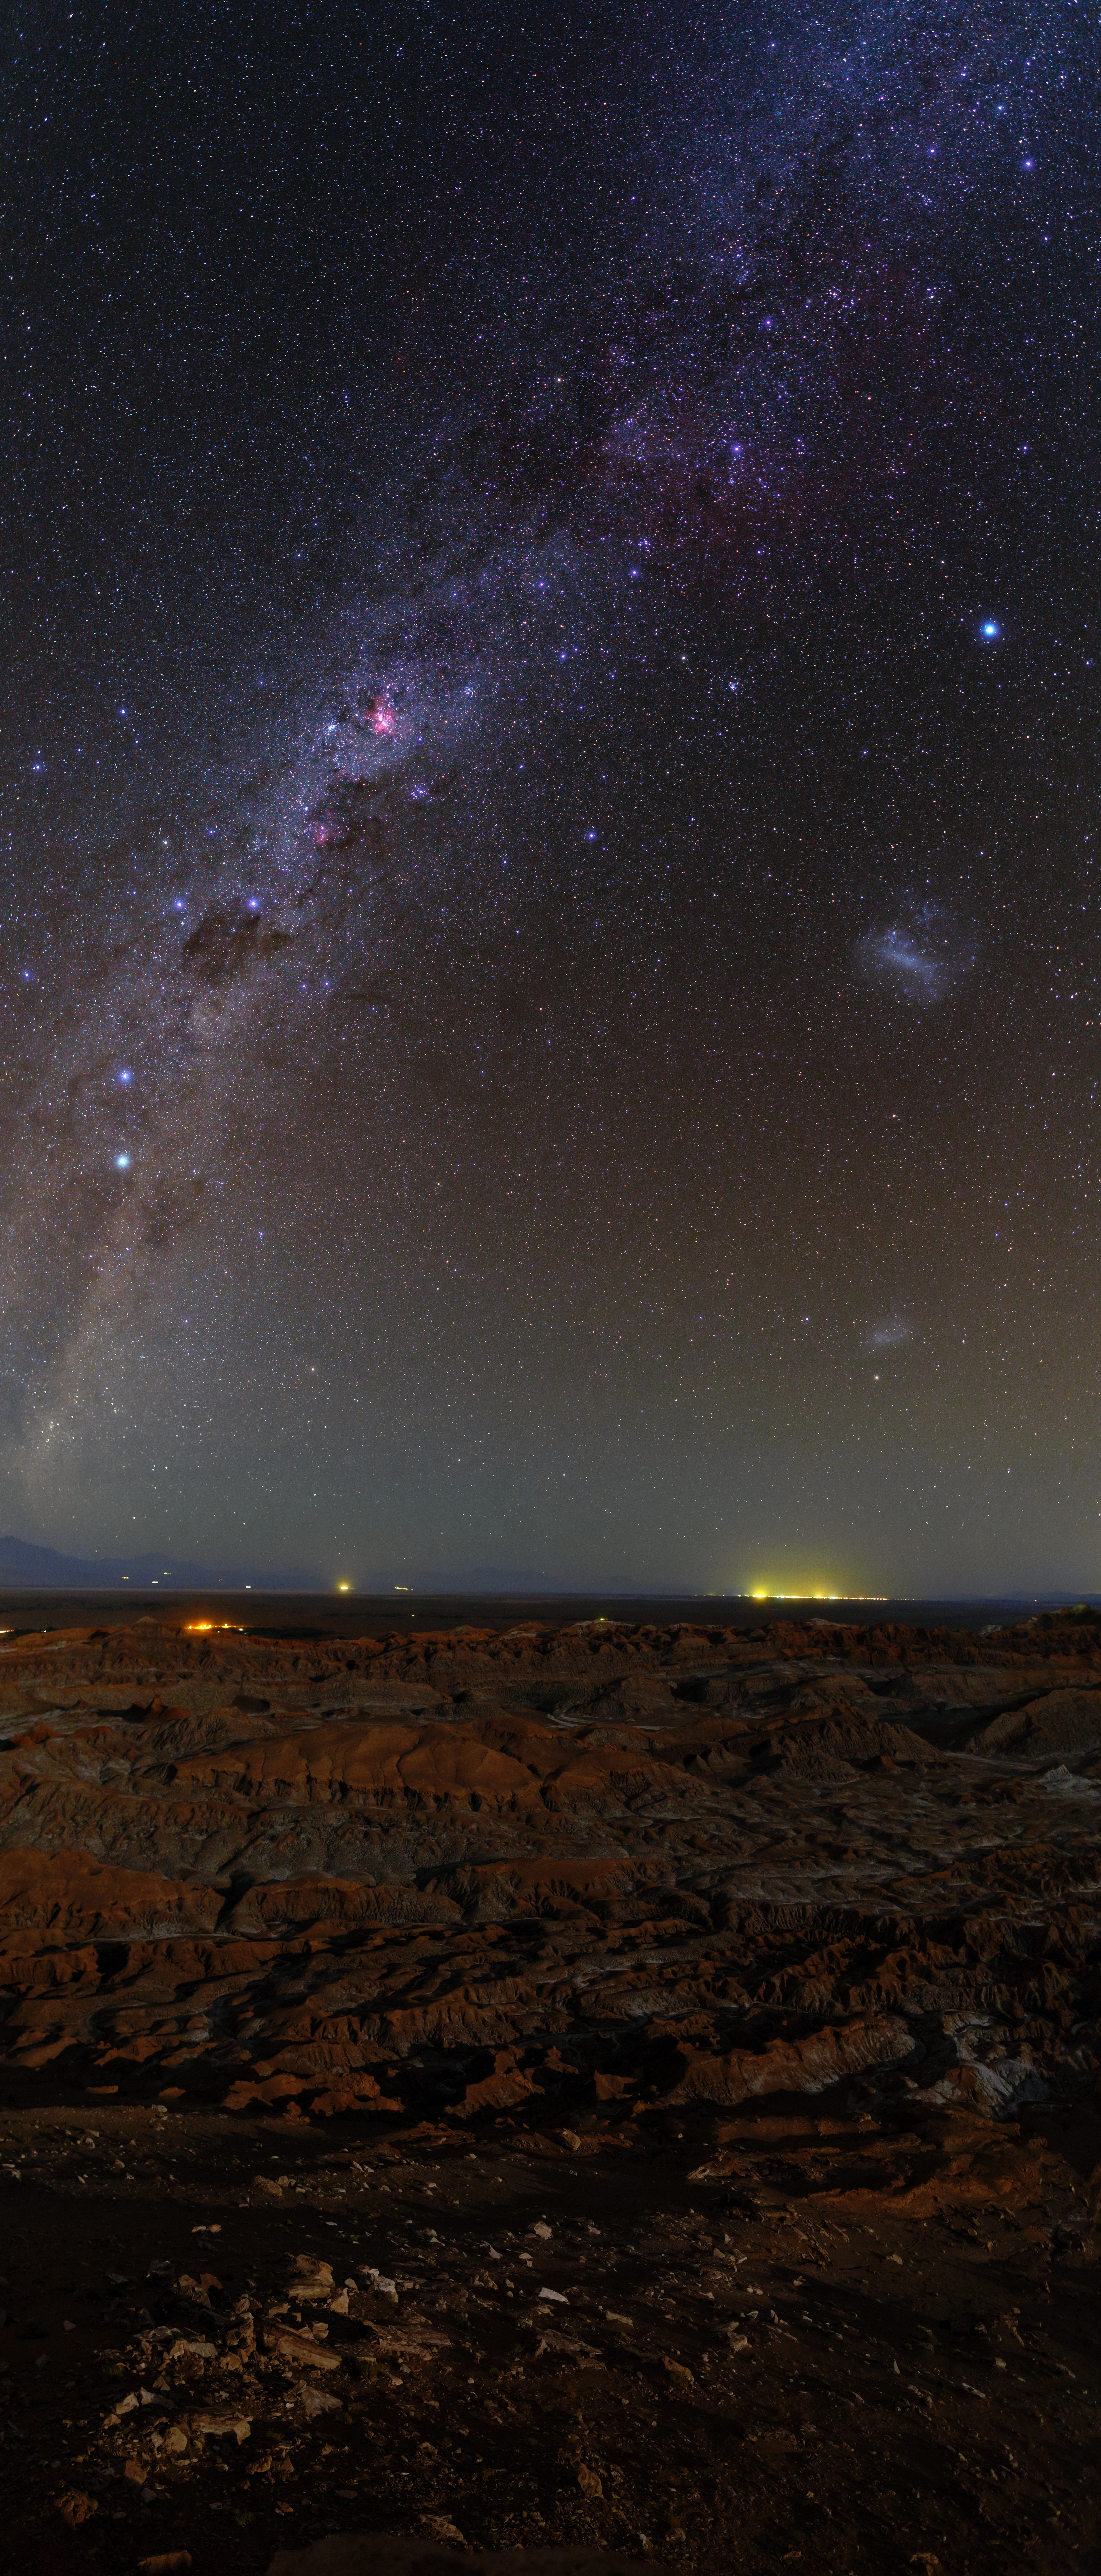

Atacama Milky Way panorama

This portrait view panorama shows our colourful Milky Way stretch above the Atacama Desert. Taken during the ESO Ultra HD Expedition.

Credit: ESO/B. Tafreshi (twanight.org)